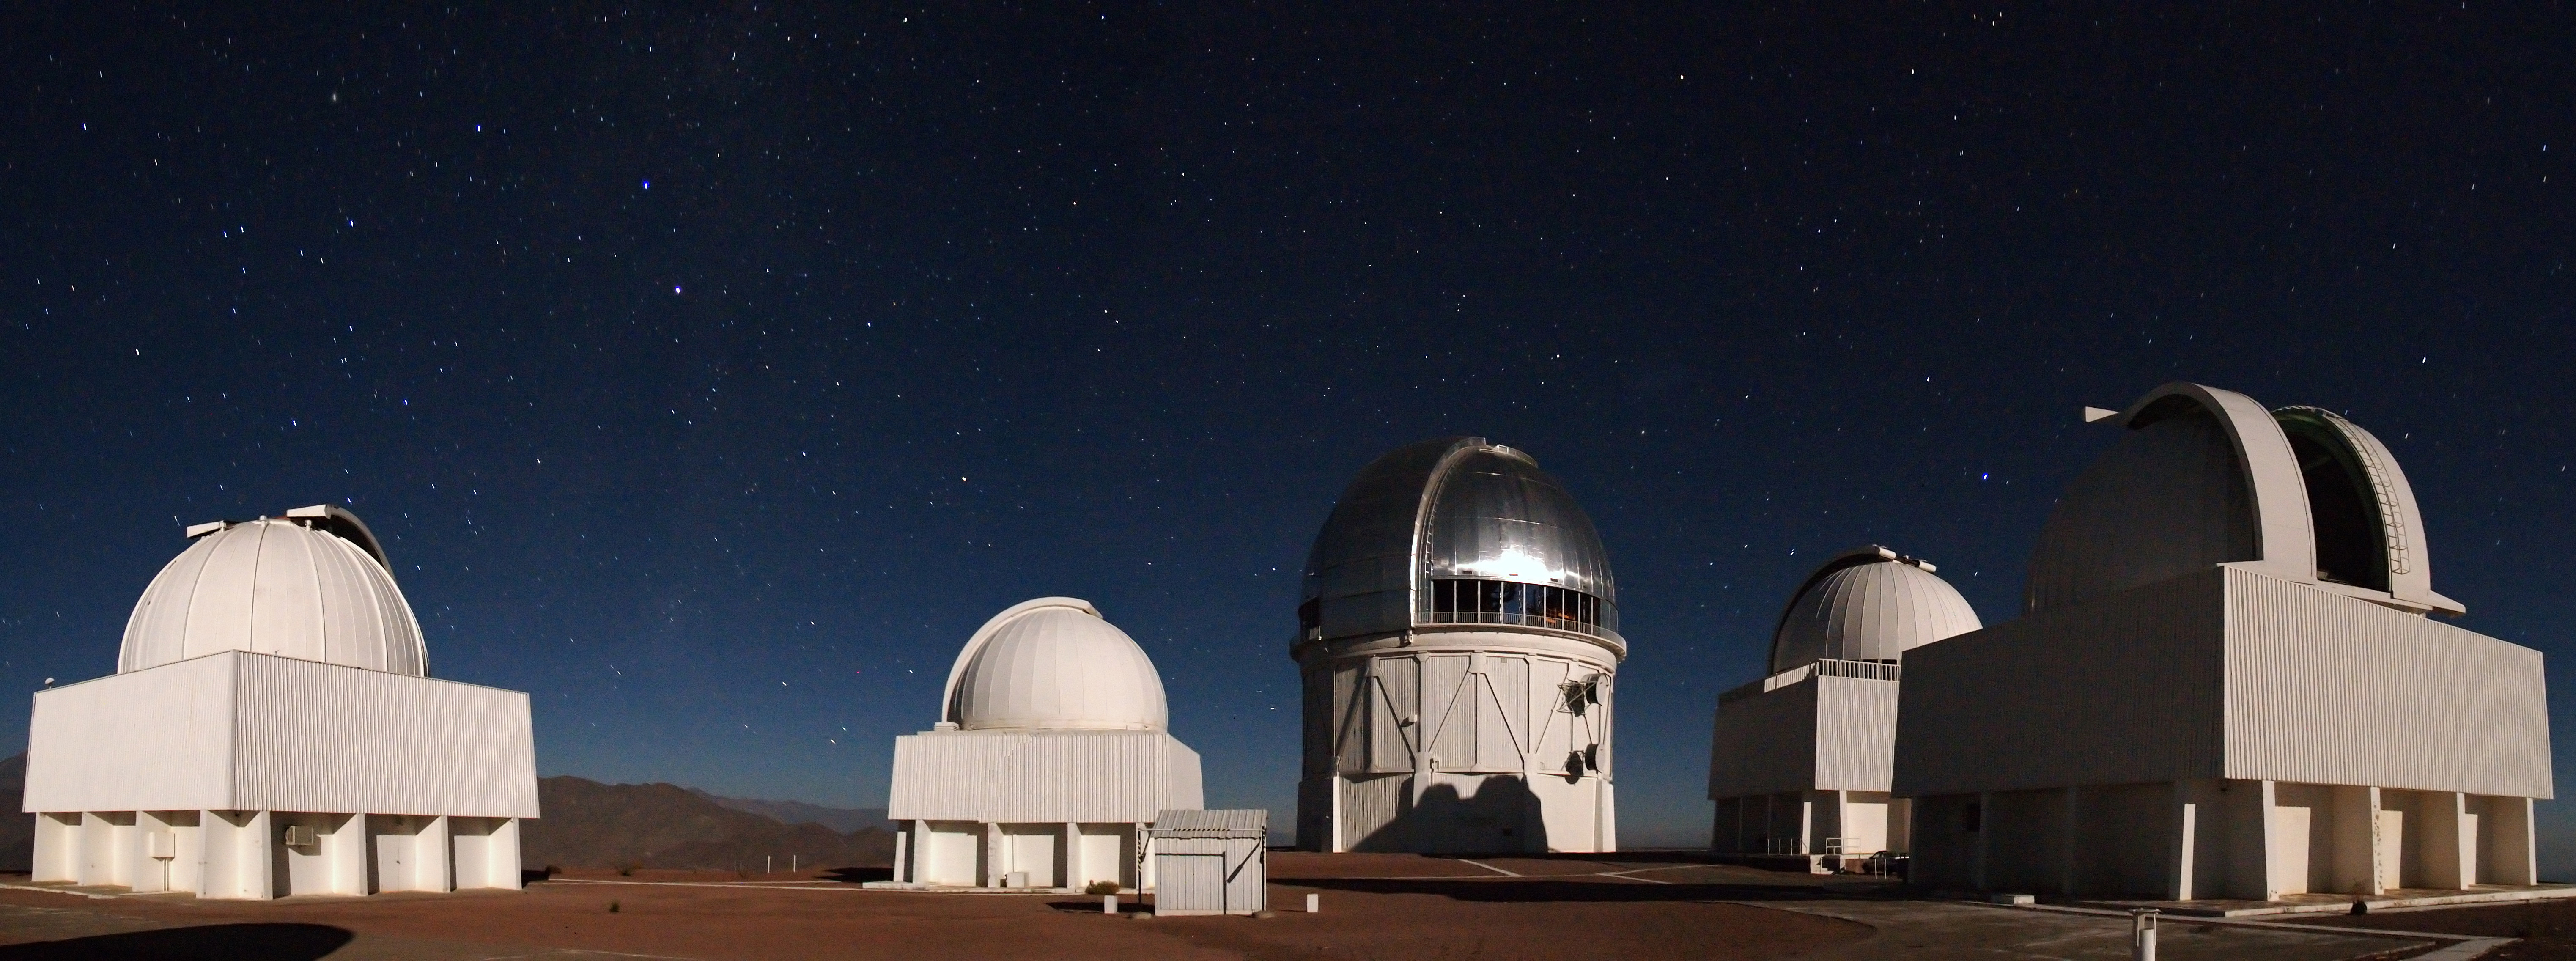

CTIO Night-time Panorama

A long-exposure nighttime panorama of Cerro Tololo Inter-American Observatory in Chile.

Credit: T. Abbott and NOIRLab/NSF/AURA/